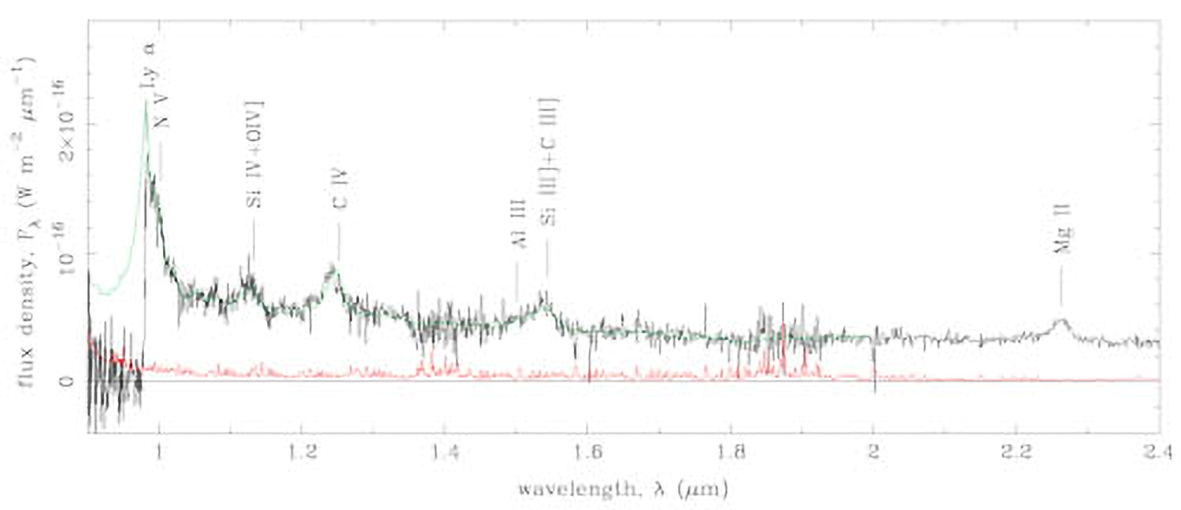

The Most Distant Quasar: Both Headache And Opportunity

GNIRS spectrum (black line) of ULAS J1120+0641. The red line marks the 1sigma error spectrum. Prominent emission lines are marked. The green line is a composite spectrum formed by averaging the spectra of z = 2.2-2.6 quasars in SDSS.

Credit: NOIRLab/NSF/AURA